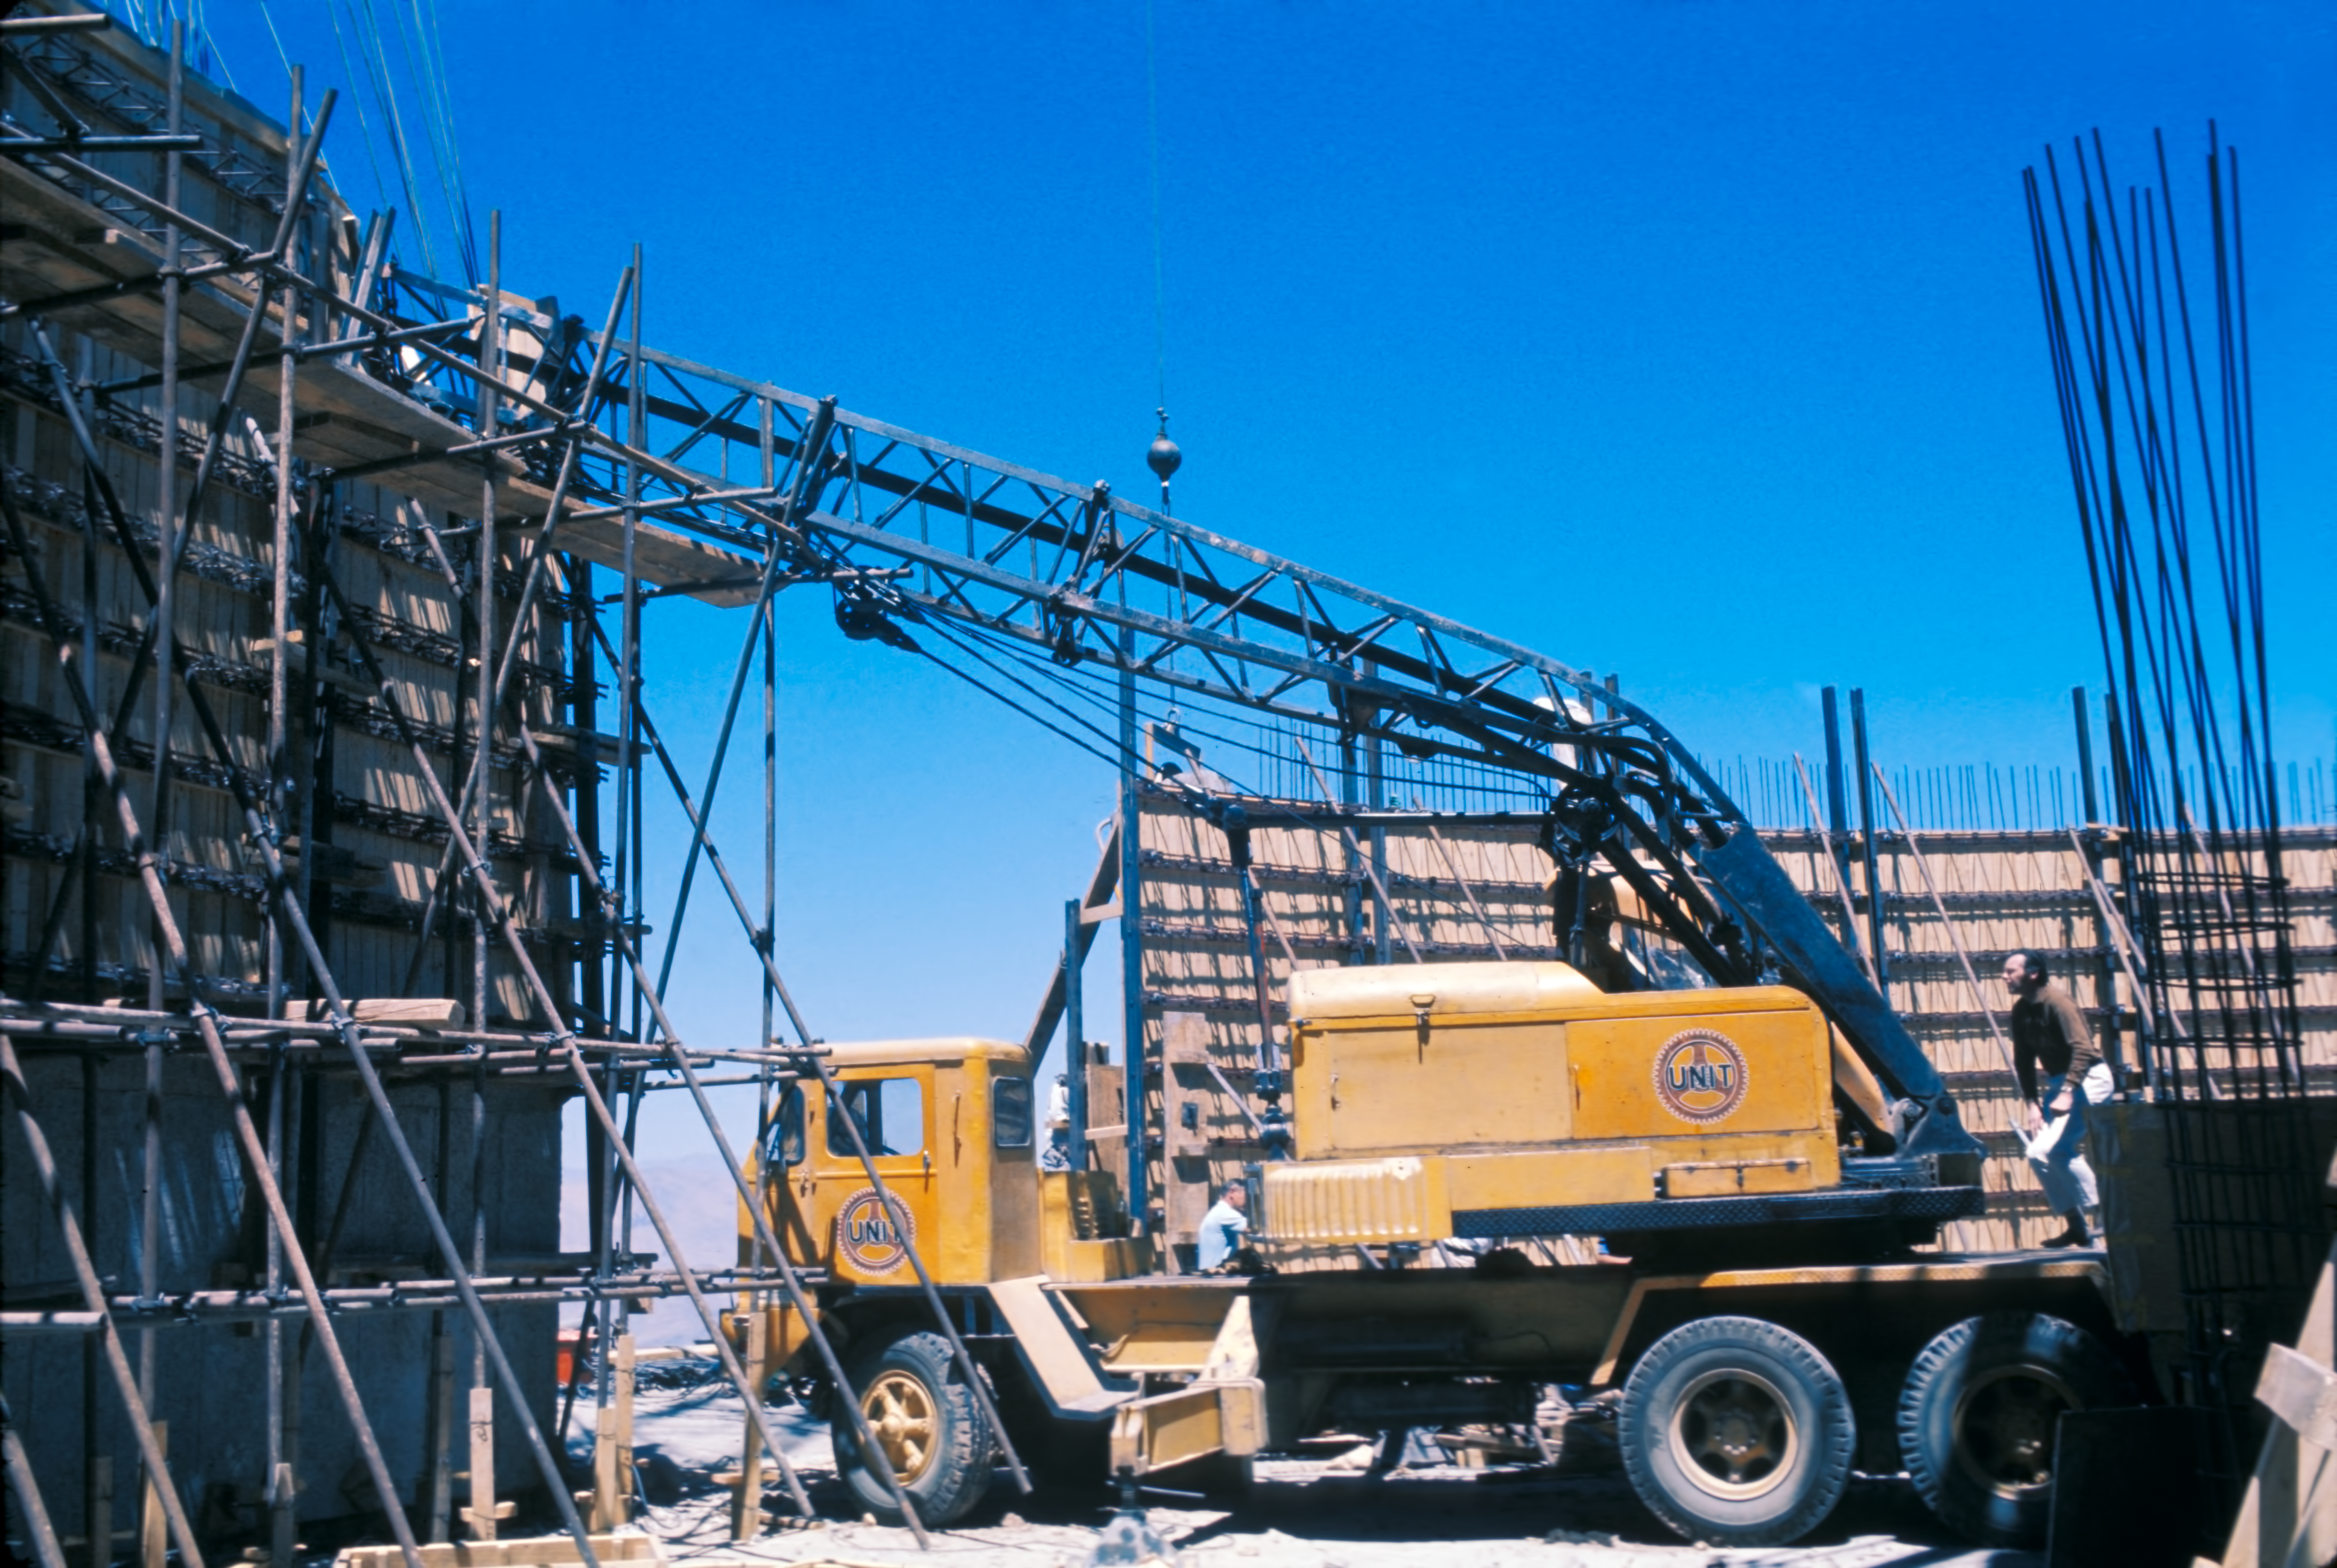

A collapsed crane at the ESO 3.6-metre telescope

A crane collapsing during the construction phase of the ESO 3.6-metre Telescope in La Silla Observatory, Chile.

Credit: ESO